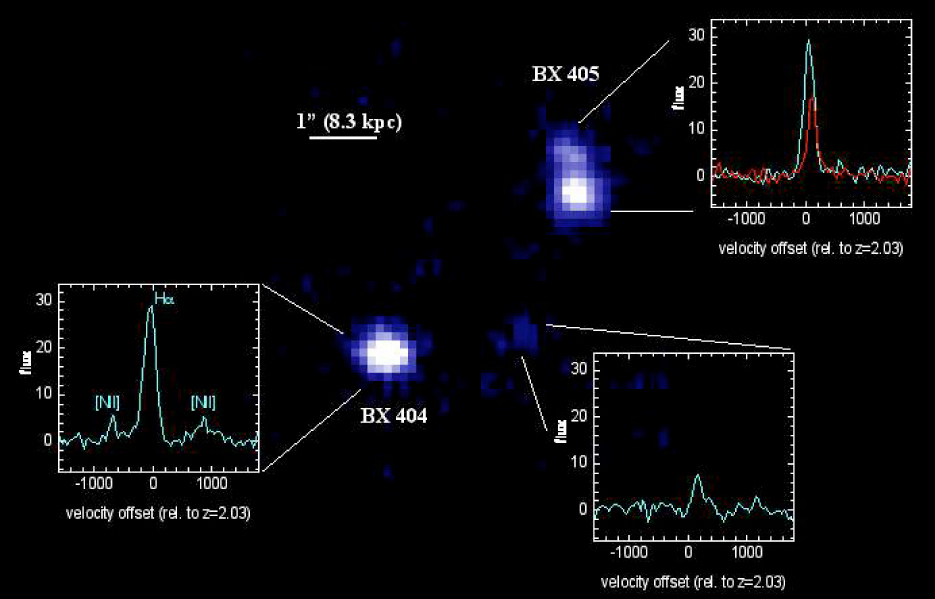

SINFONI observations of the young starforming galaxies BX 404/405

The distant galaxy pair BX 404/405, as recorded in the K-band (wavelength 2 µm, centered on the redshifted H-alpha line), without AO-correction because of the lack of a nearby, sufficiently bright "guide" star. The width of each slitlet was 0.25 arcsec and the seeing about 0.6 arcsec. The integration time on the galaxy was 2 hours "on-source". The image shown has been reconstructed by combining all of the spectral elements around the H-alpha spectral line. The spectrum of BX 405 (upper right) clearly reveals signs of a velocity shear while that of BX 404 does not. This may be a sign of rotation, a possible signature of a young disc in this galaxy.

Credit: ESO